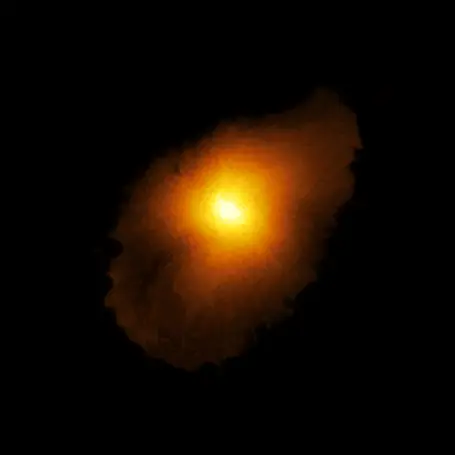

Reconstructed view of SPT0418-47

Astronomers using ALMA, in which the ESO is a partner, have revealed an extremely distant galaxy that looks surprisingly like our Milky Way. The galaxy, SPT0418-47, is gravitationally lensed by a nearby galaxy, appearing in the sky as a near-perfect ring of light. The research team reconstructed the distant galaxy’s true shape, shown here, and the motion of its gas from the ALMA data using a new computer modelling technique.

Credit: ALMA (ESO/NAOJ/NRAO), Rizzo et al